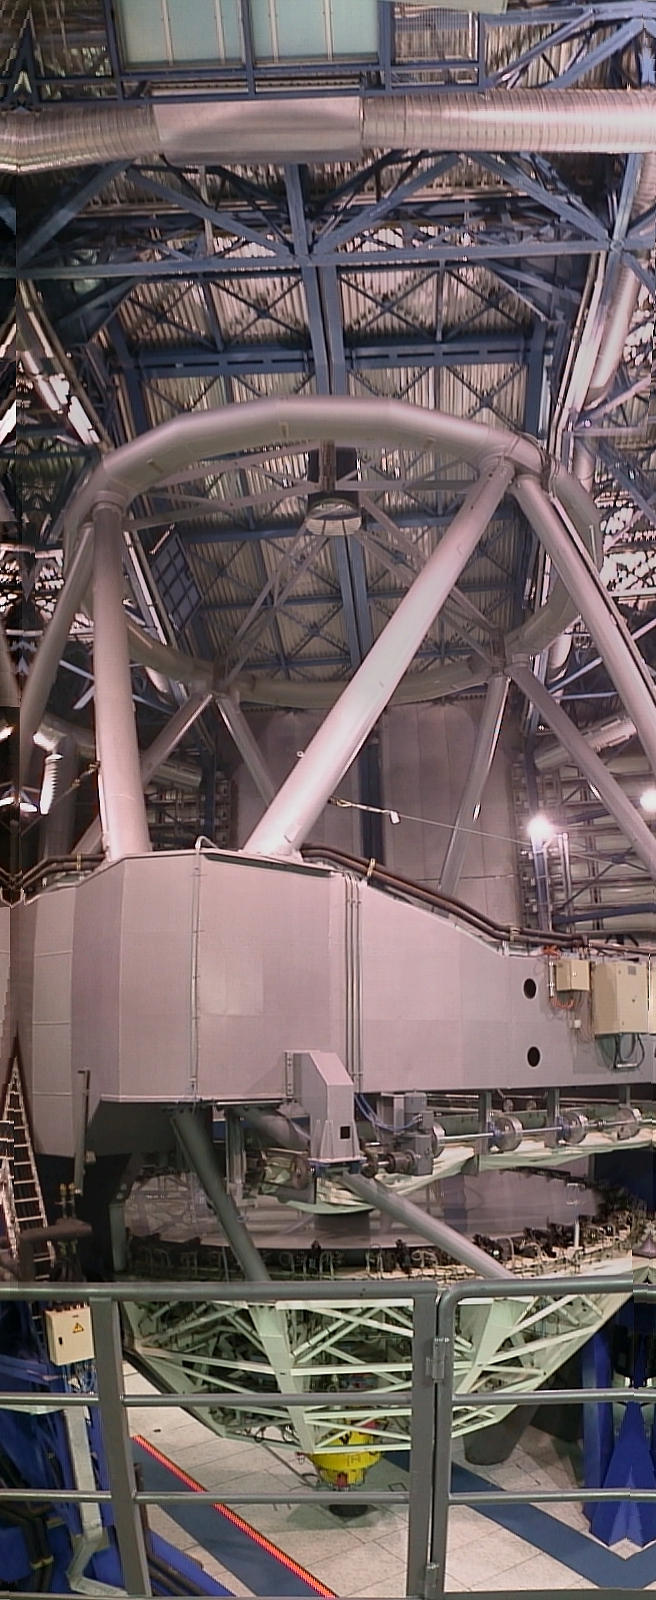

Vertical view of UT1

A "vertical" view of the UT1 was combined from several electronic photos. The FORS1 instrument (yellow) is well visible at the bottom of the M1 mirror cell.

Credit: ESO